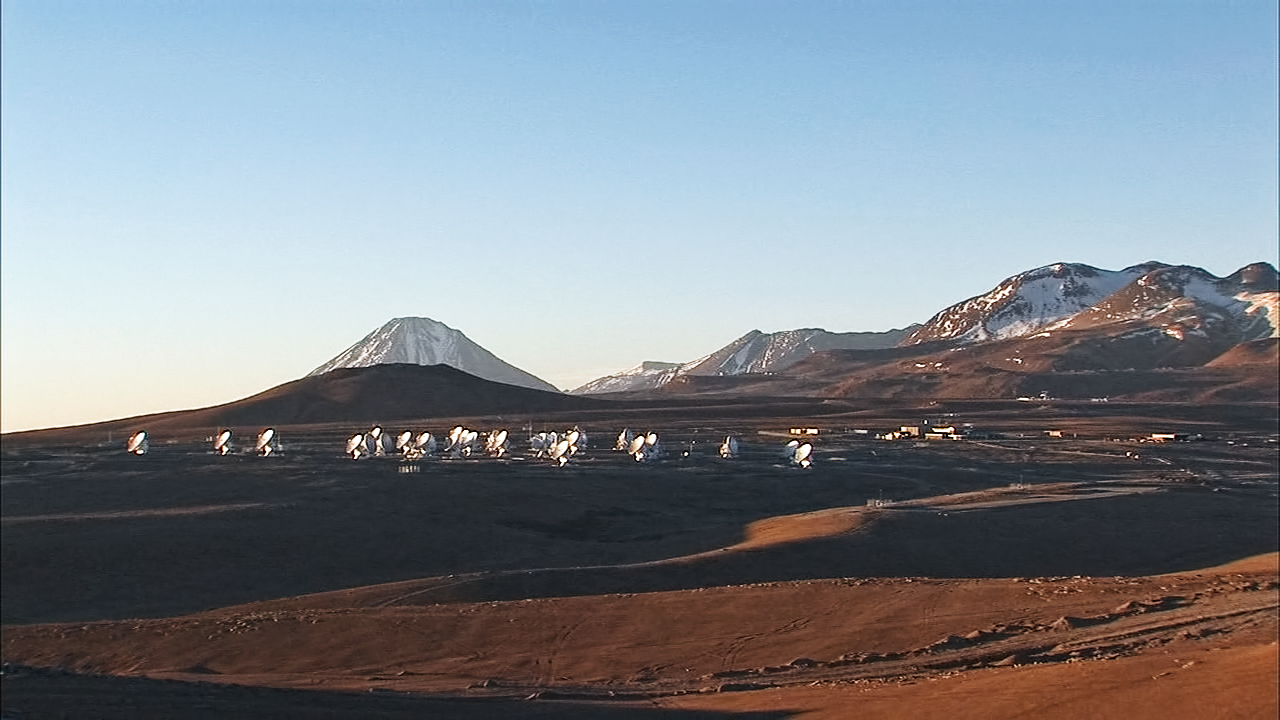

Chile Chill 3 — a video podcast celebrating the beauty of ALMA and its surroundings

The third installment of Chile Chill, a type of ESOcast designed to offer a calm experience of the Chilean night sky, takes as its theme ALMA, the Atacama Large Millimeter/submillimeter Array.

Credit: ESO